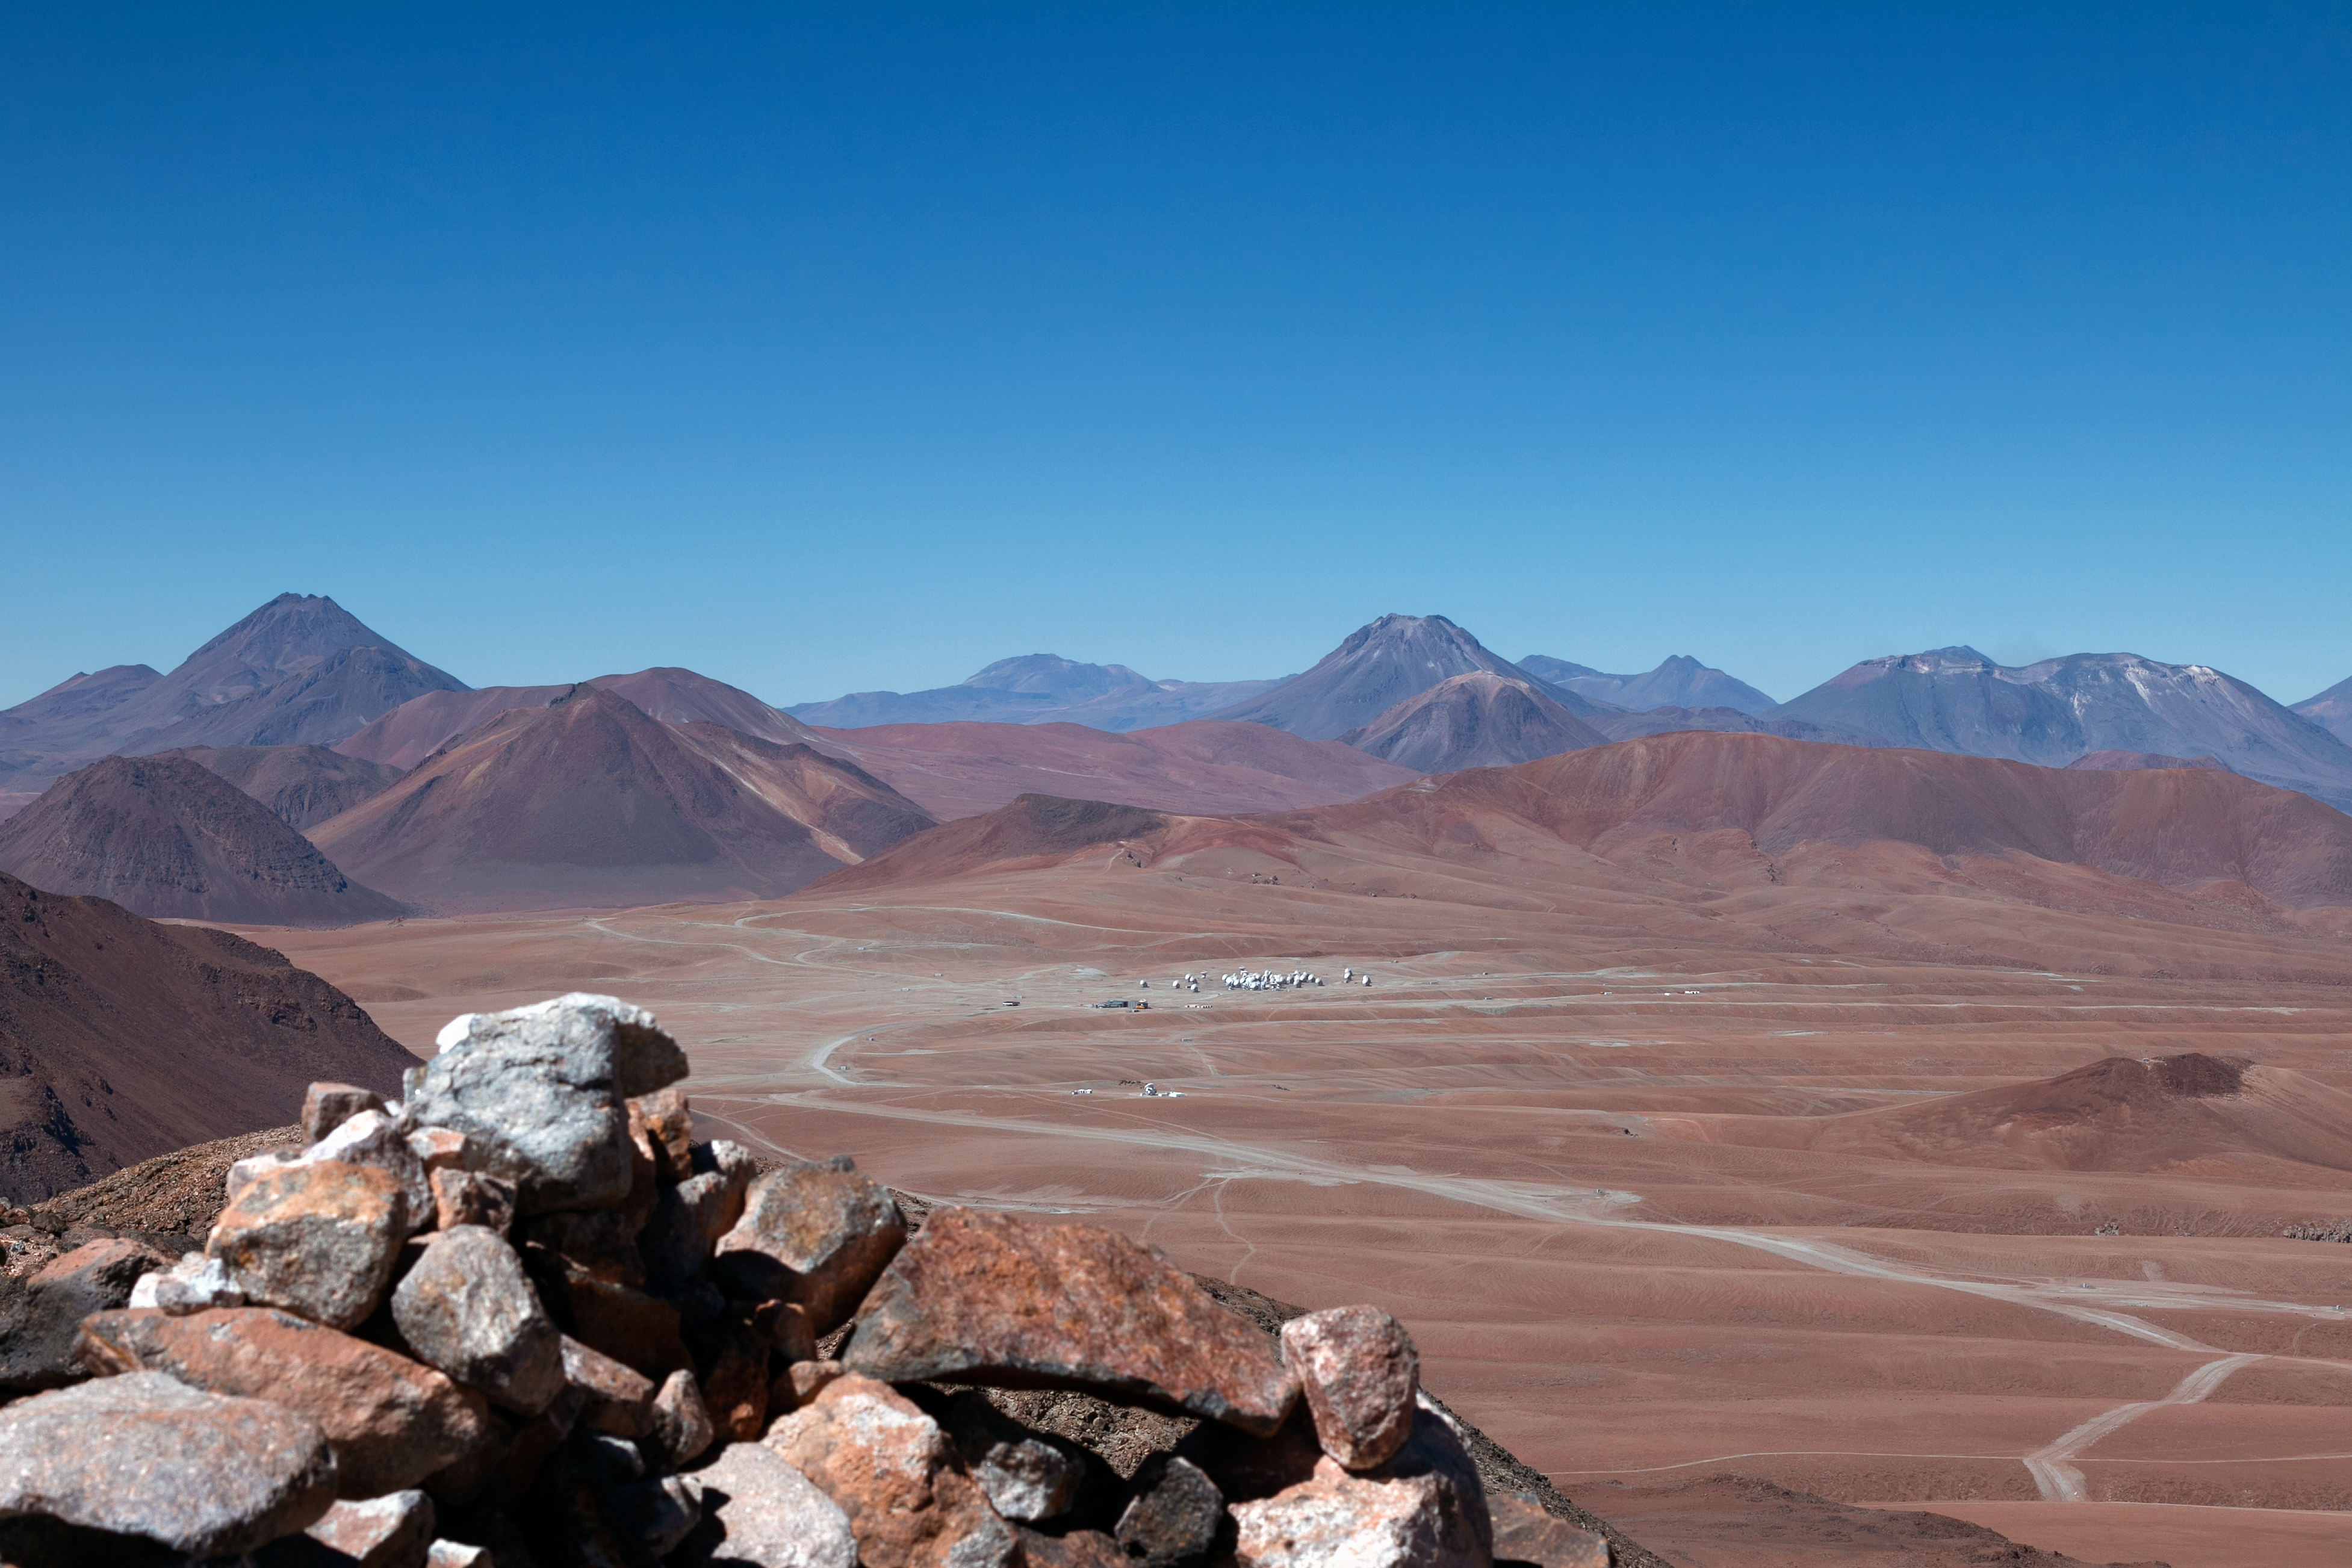

View of ALMA from Cerro Toco

This was captured from Cerro Toco, overlooking the Chajnantor plateau that houses the Atacama Large Millimeter/submillimeter Array (ALMA) in Chile. The cluster of sixty-six antennae that make up the ALMA telescopes can just be seen in compact configuration across the plane.

Credit: H. Sommer/ESO